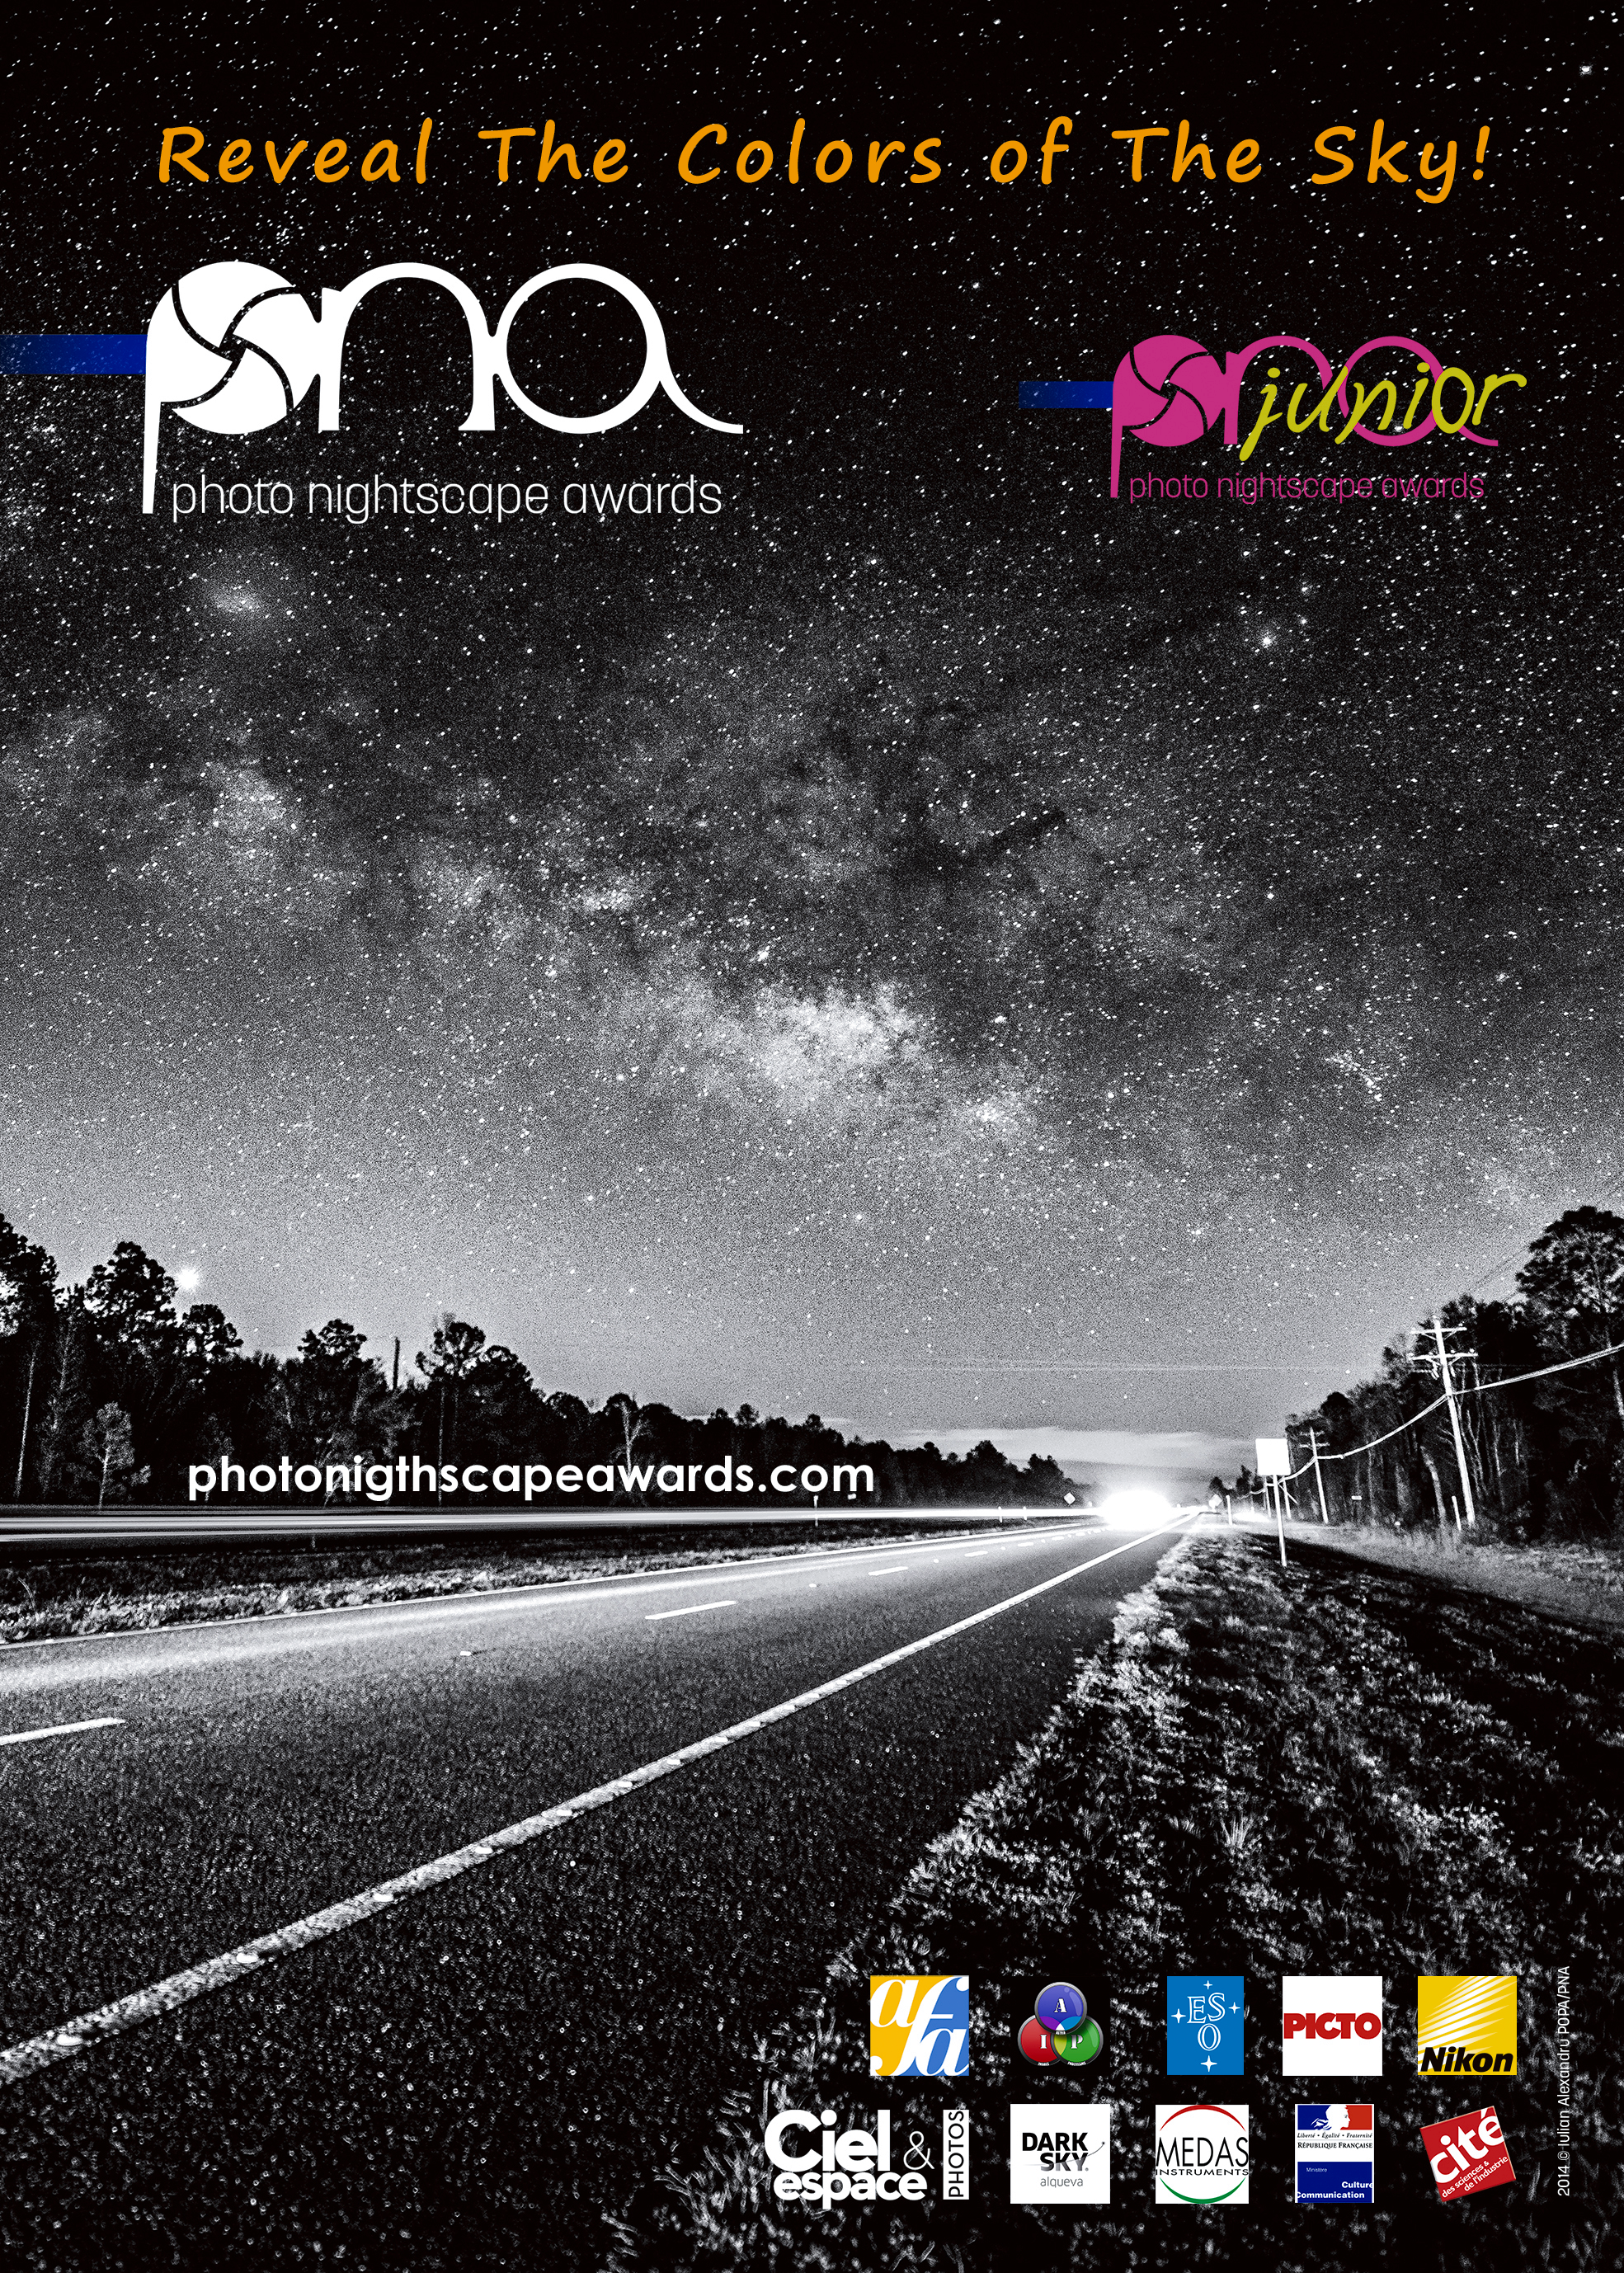

The Photo Nightscape Awards poster

The Photo Nightscape Awards poster.

Credit: ESO/Photo Nightscape Awards 2016